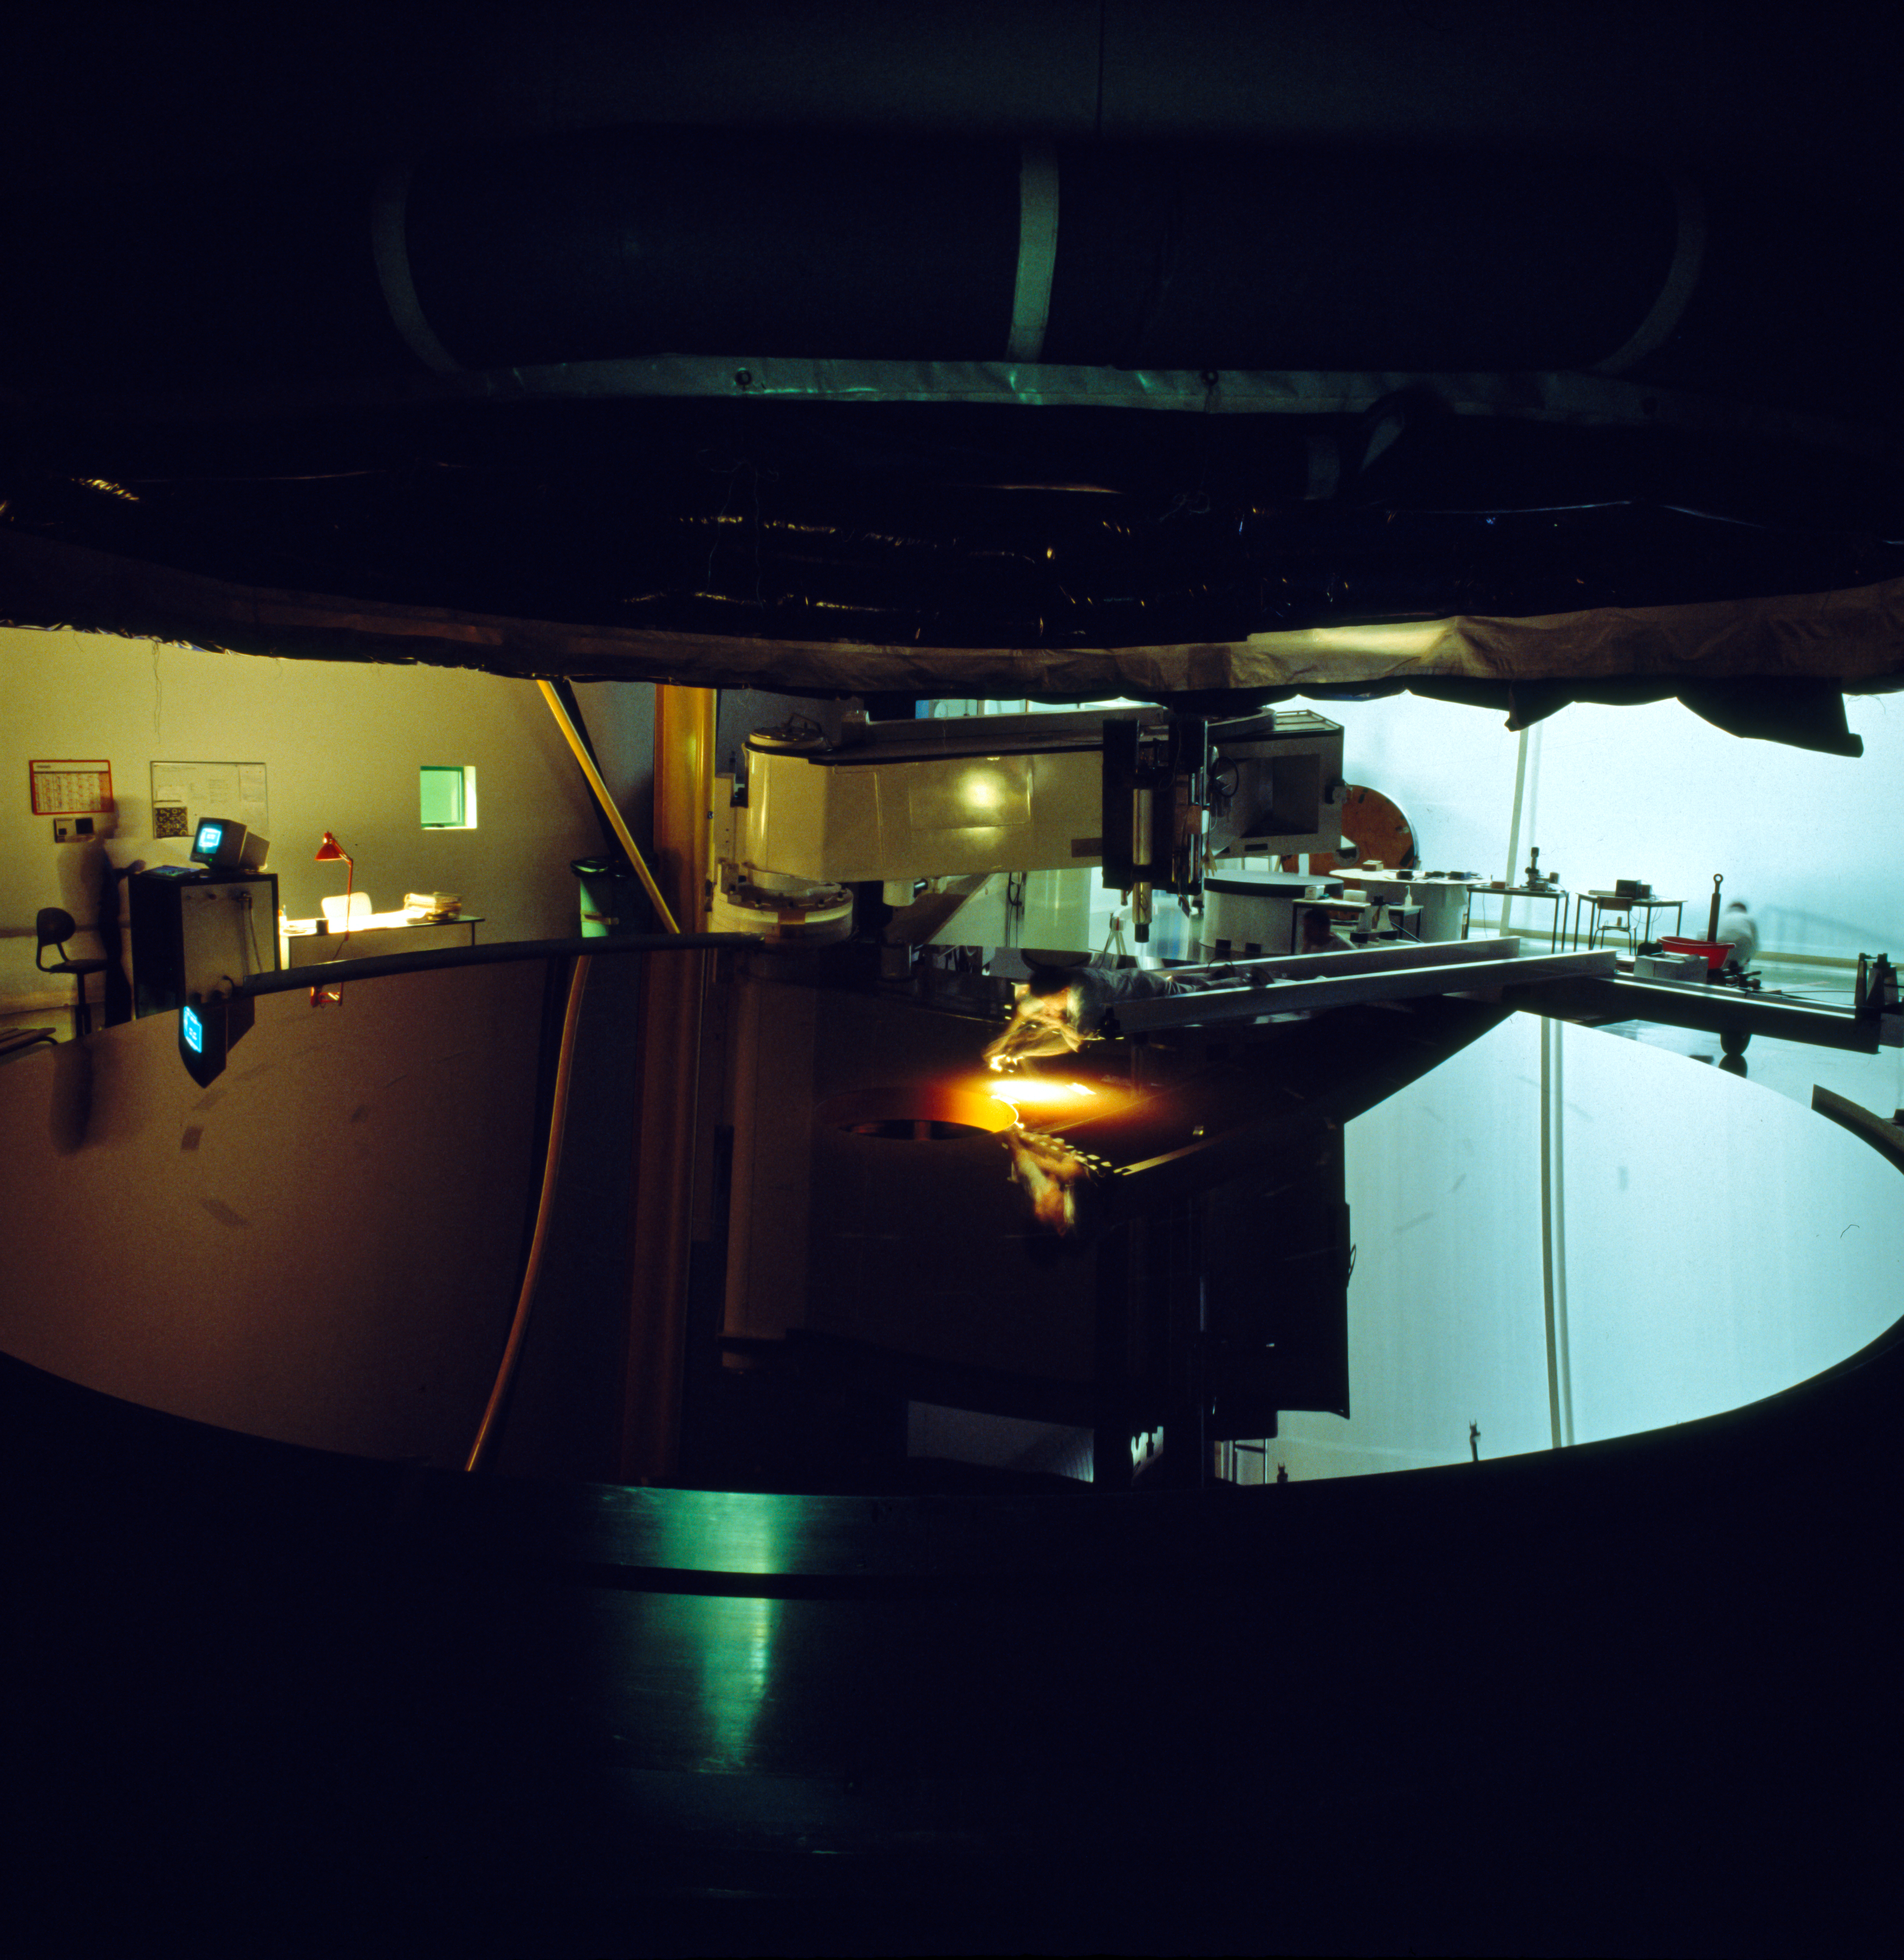

Final polishing of an M1 VLT mirror

Final polishing of an M1 VLT mirror.

Credit: ESO